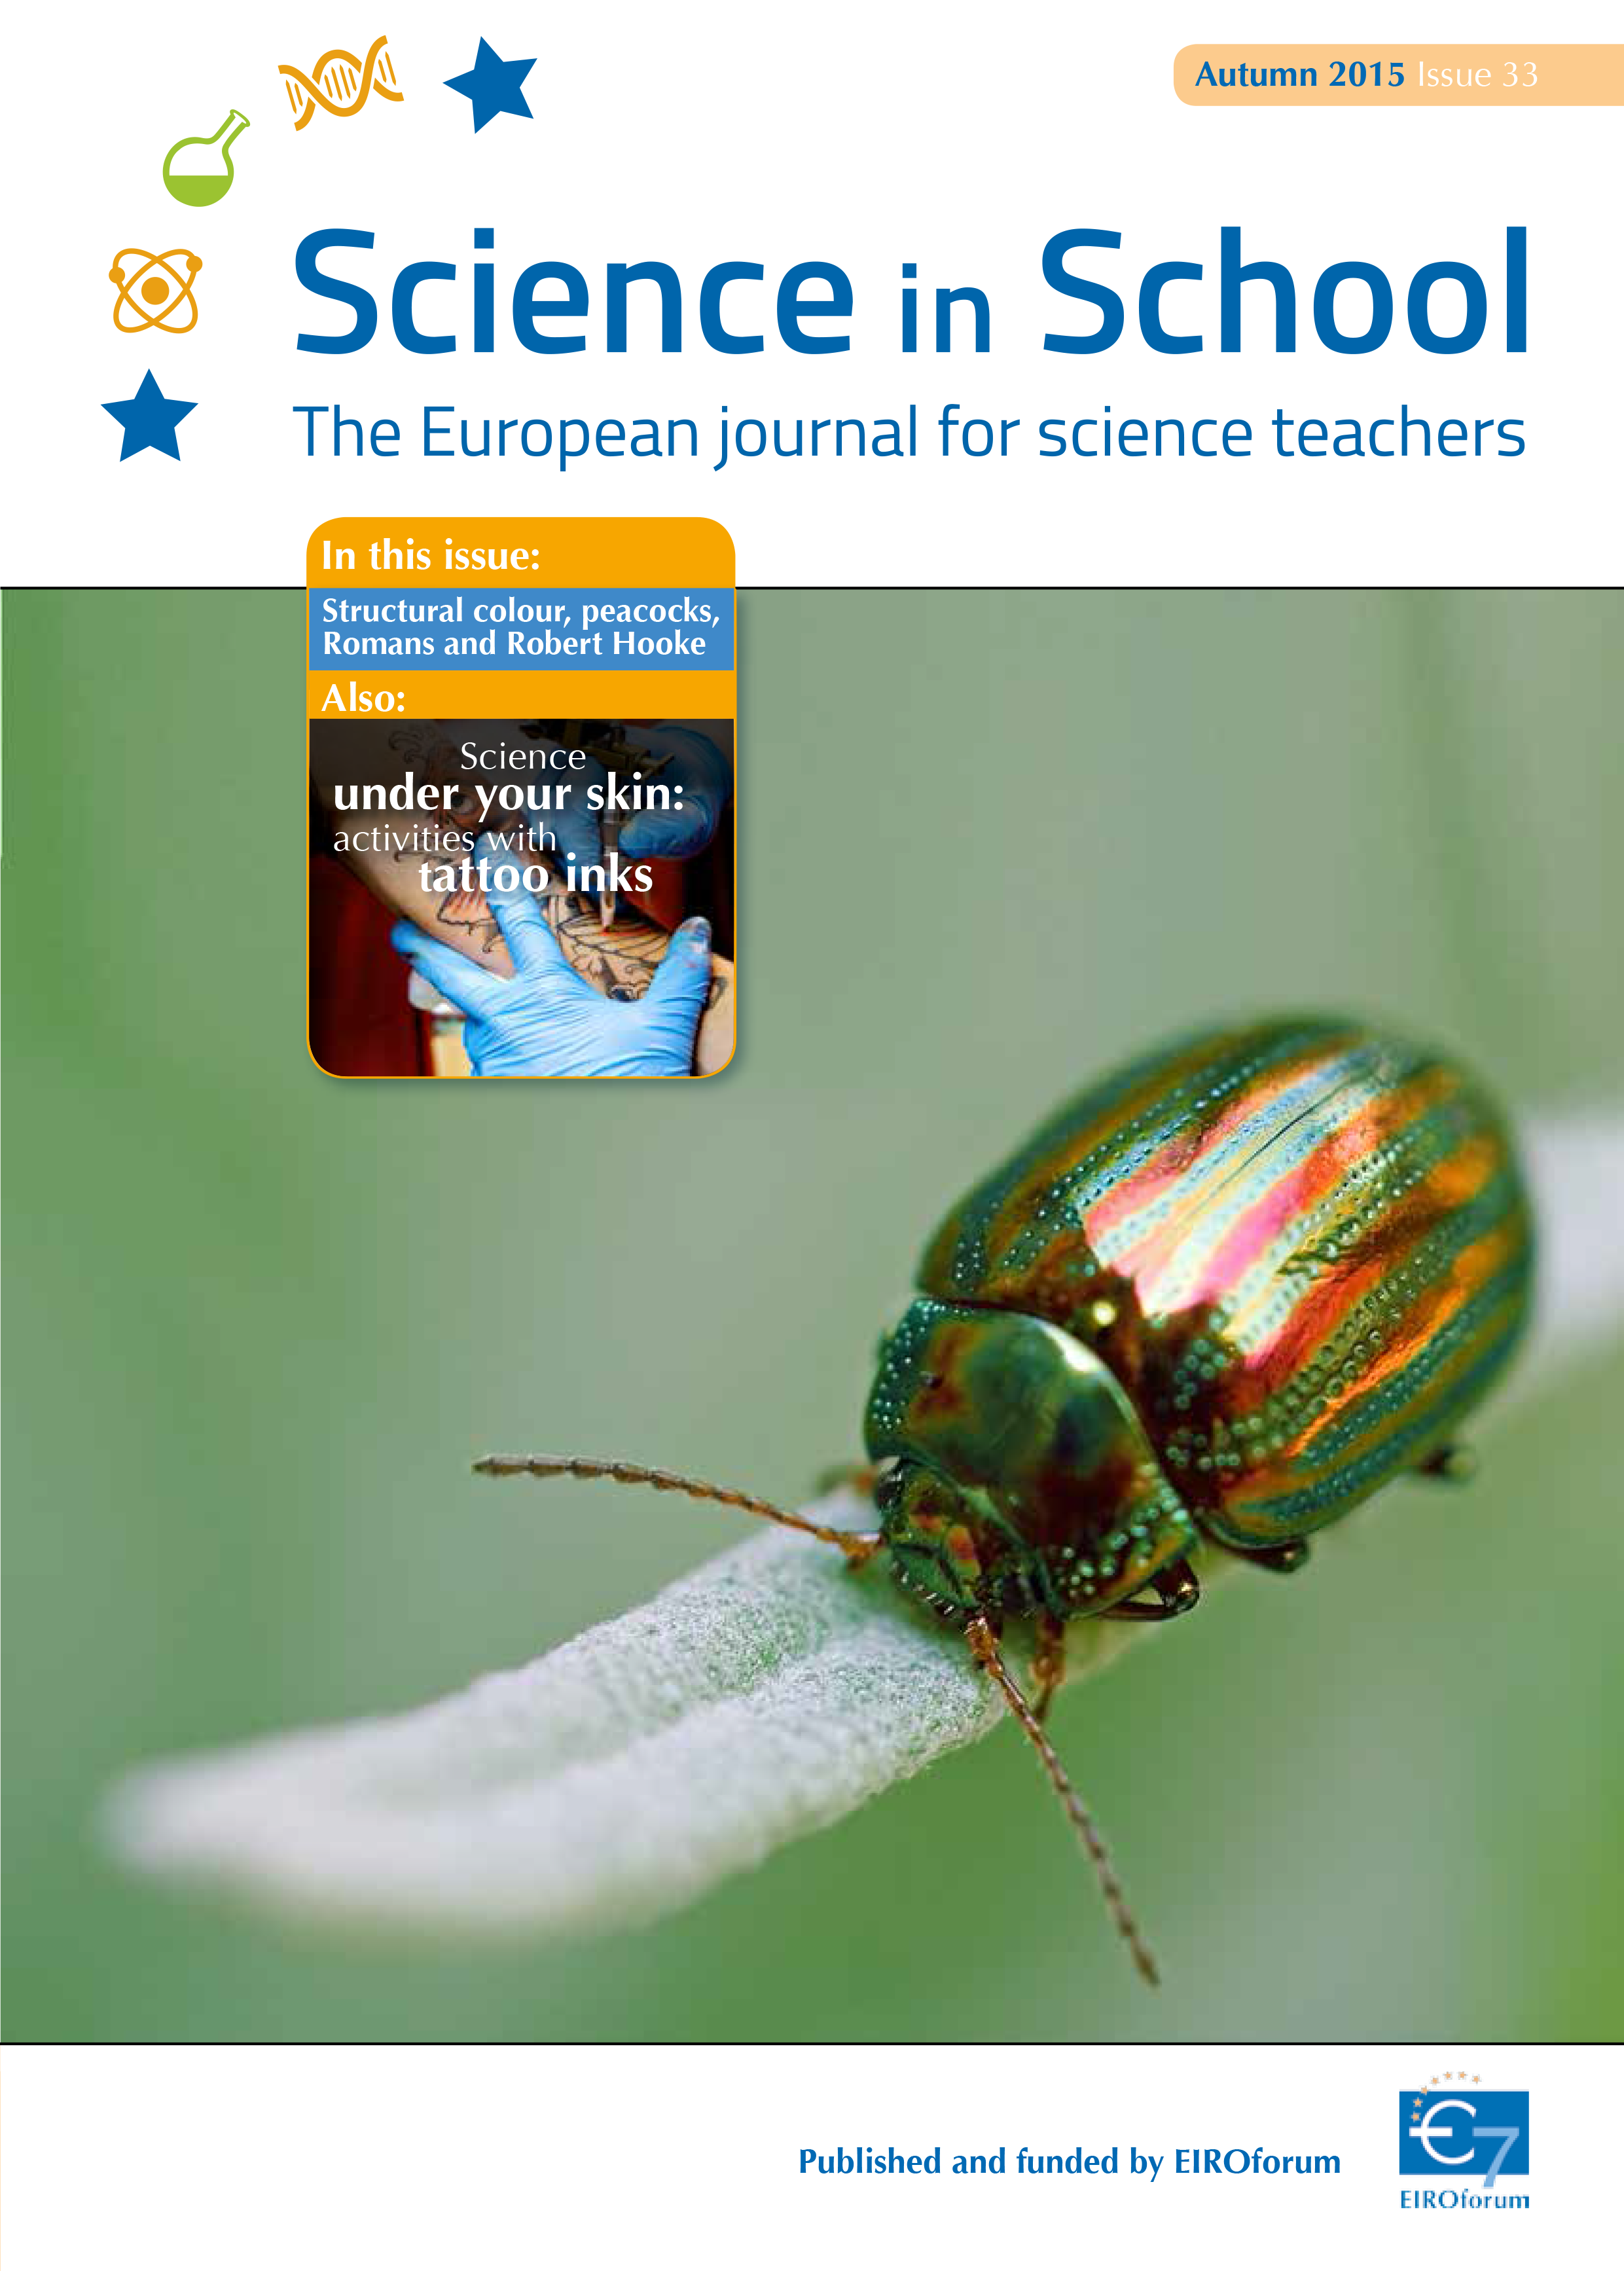

The cover of Science in School issue 33

Science in School issue 33 cover

Credit: ESO